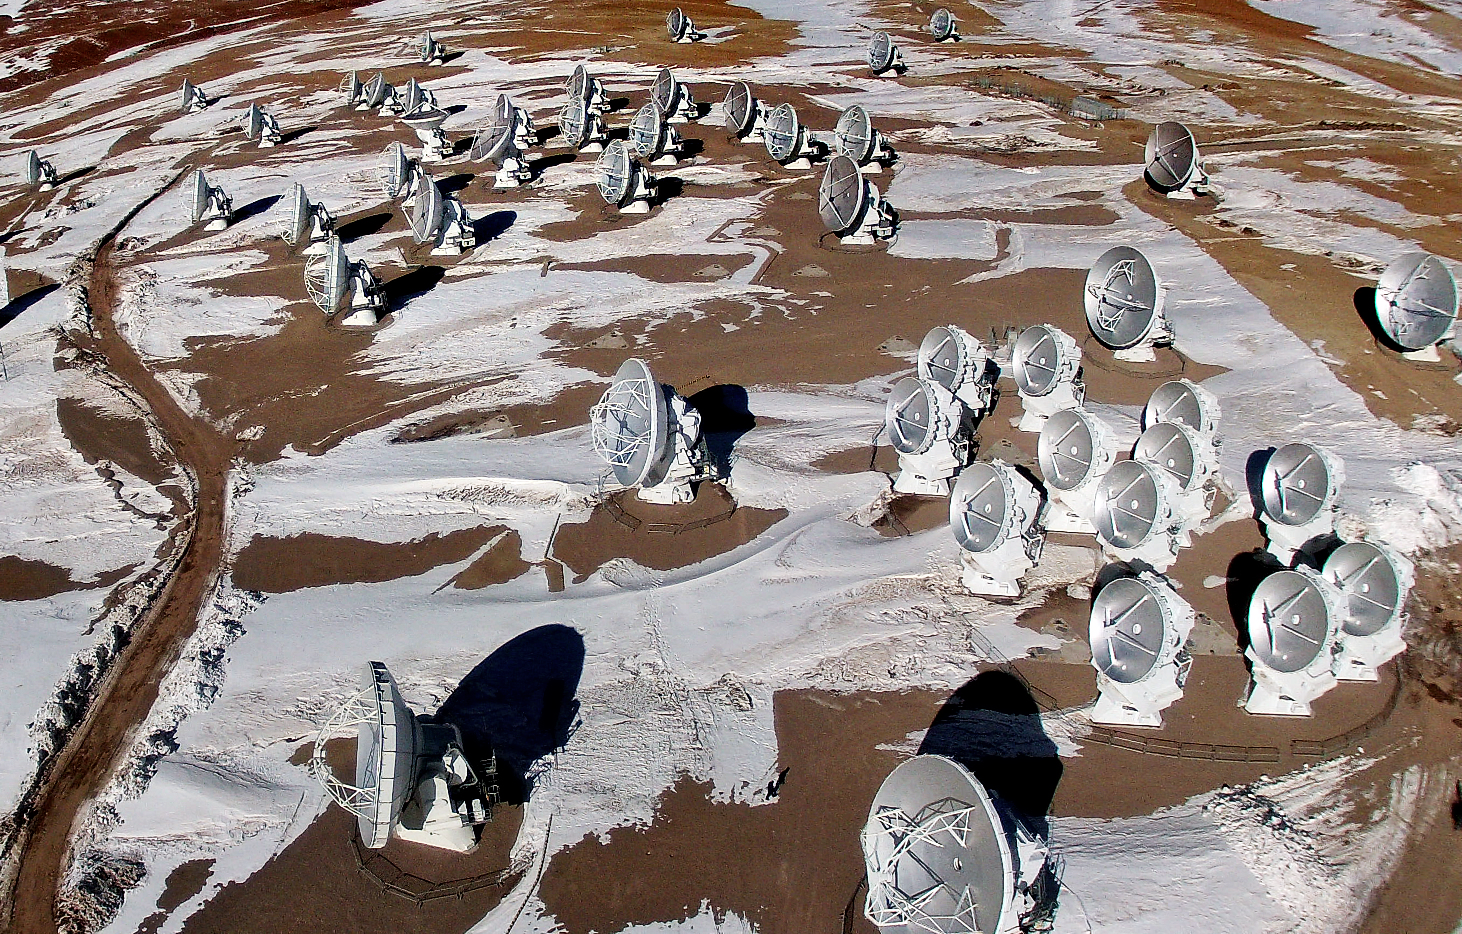

ALMA from the air

This is the Atacama Large Millimeter/submillimeter Array (ALMA) photographed from above for the first time. The image was taken using a hexacopter, installed with a camera, which can be seen in this image.

Credit: ESO